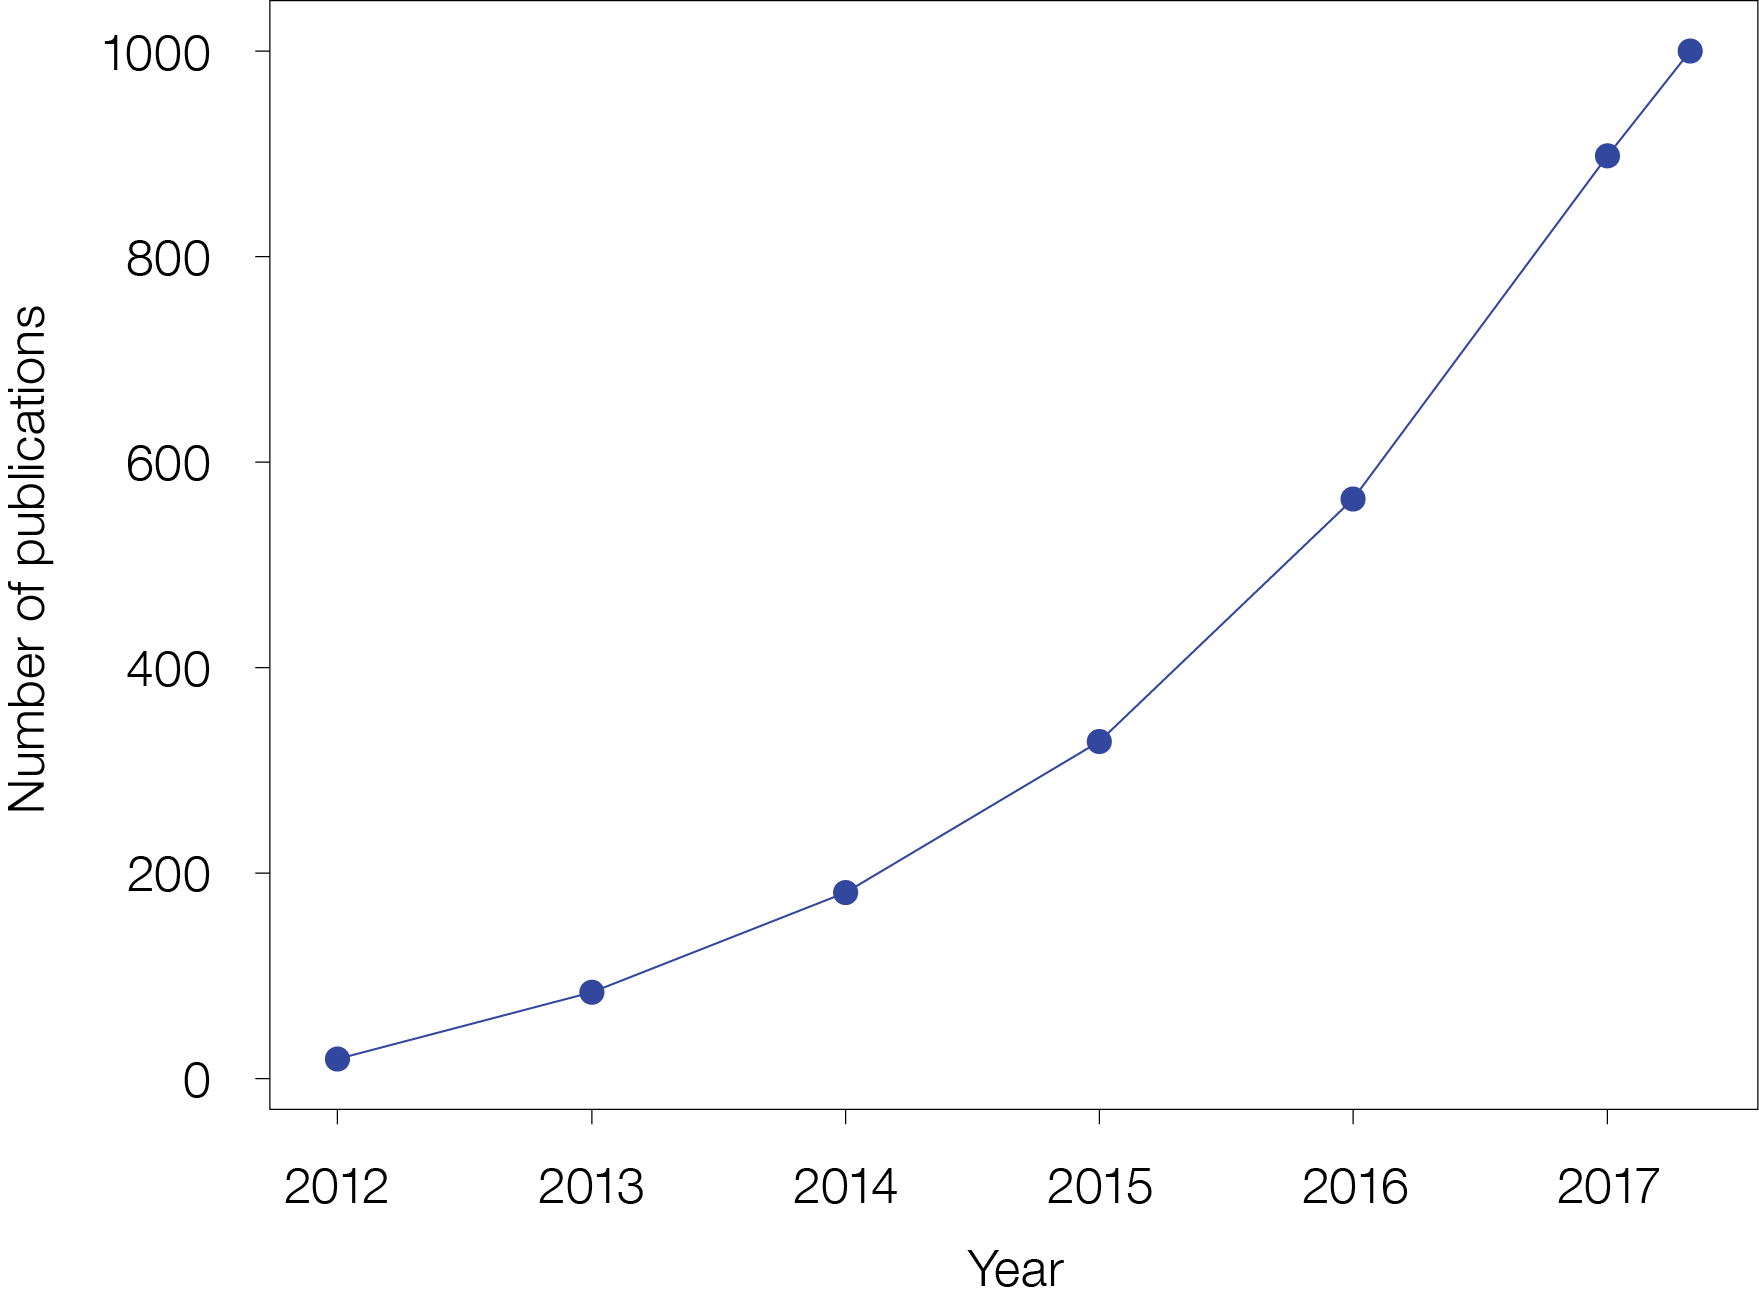

The number of papers published using ALMA data

ALMA, the Atacama Large Millimeter/submillimeter Array, reached an important milestone in April 2018 with the publication of the 1000th peer-reviewed paper using ALMA data. The paper was Spatial variations in Titan's atmospheric temperature: ALMA and Cassini comparisons from 2012 to 2015 by Alexander E. Thelen et al. — which presents a detailed investigation of the atmospheric temperature of Saturn's largest moon, Titan. This plot shows the growth of ALMA papers through the years since science operations began.

Credit: ALMA (ESO/NAOJ/NRAO)